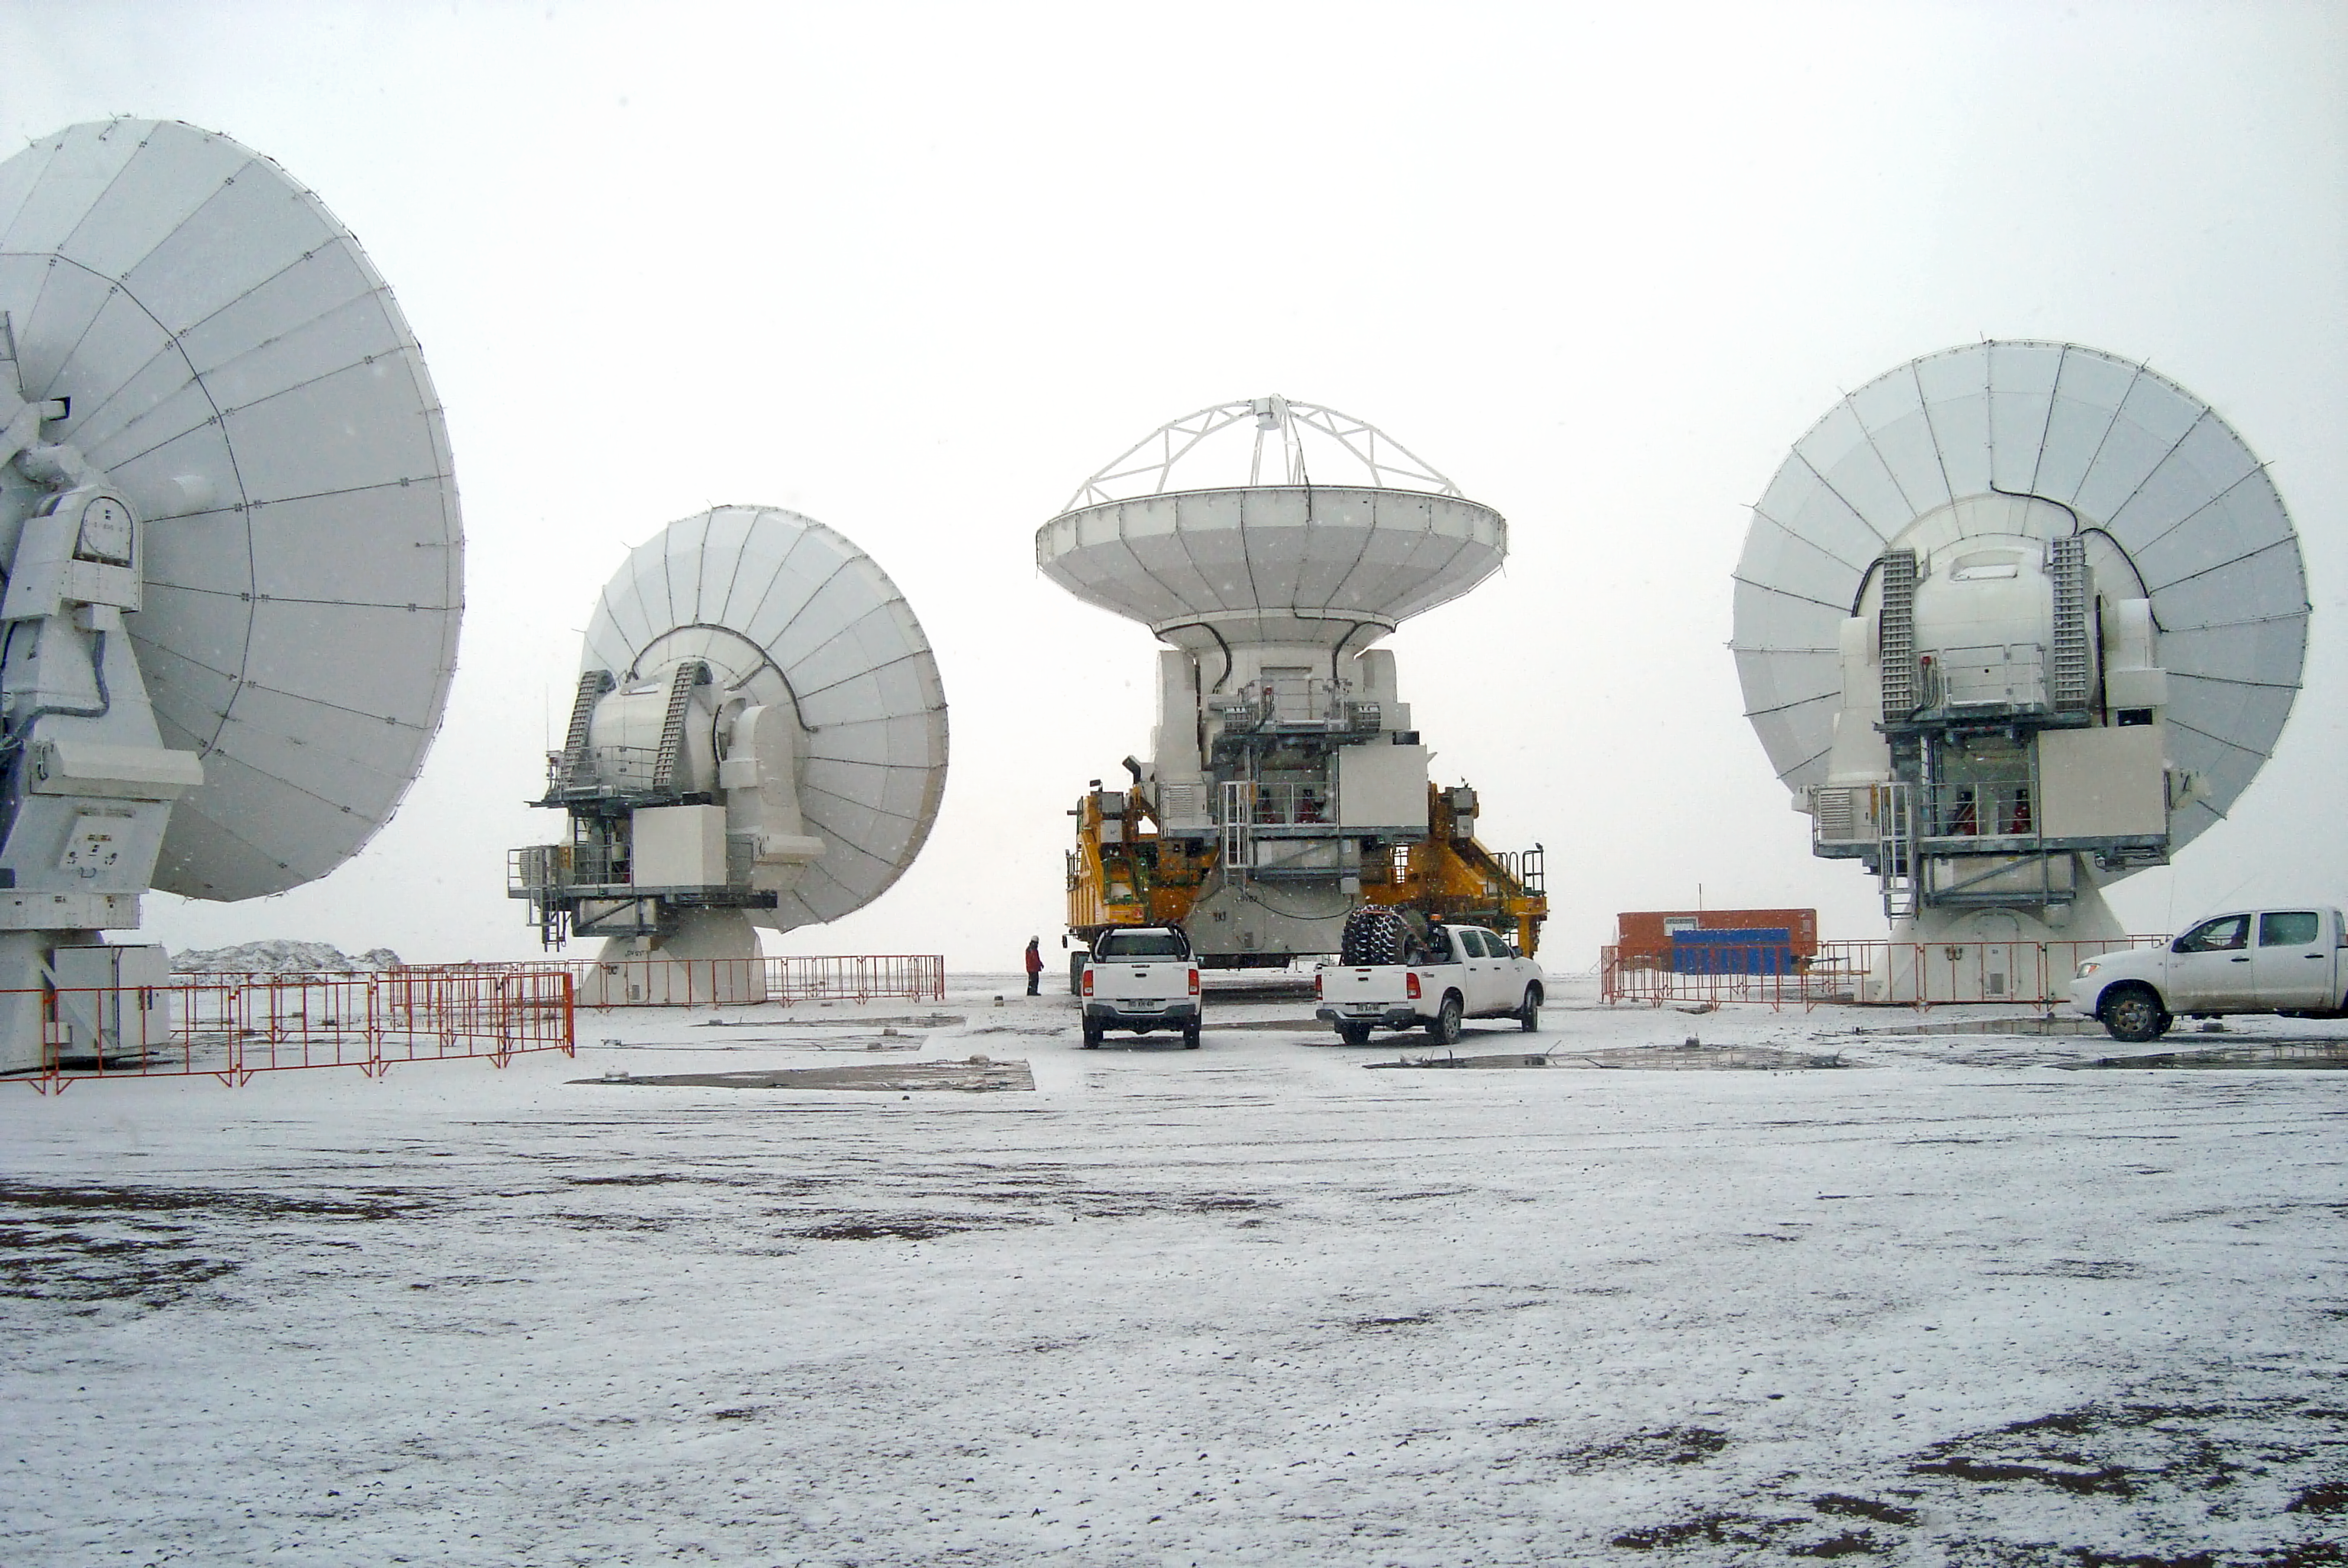

Moving ALMA antennas

ALMA antennas on the move.

Credit: ESO